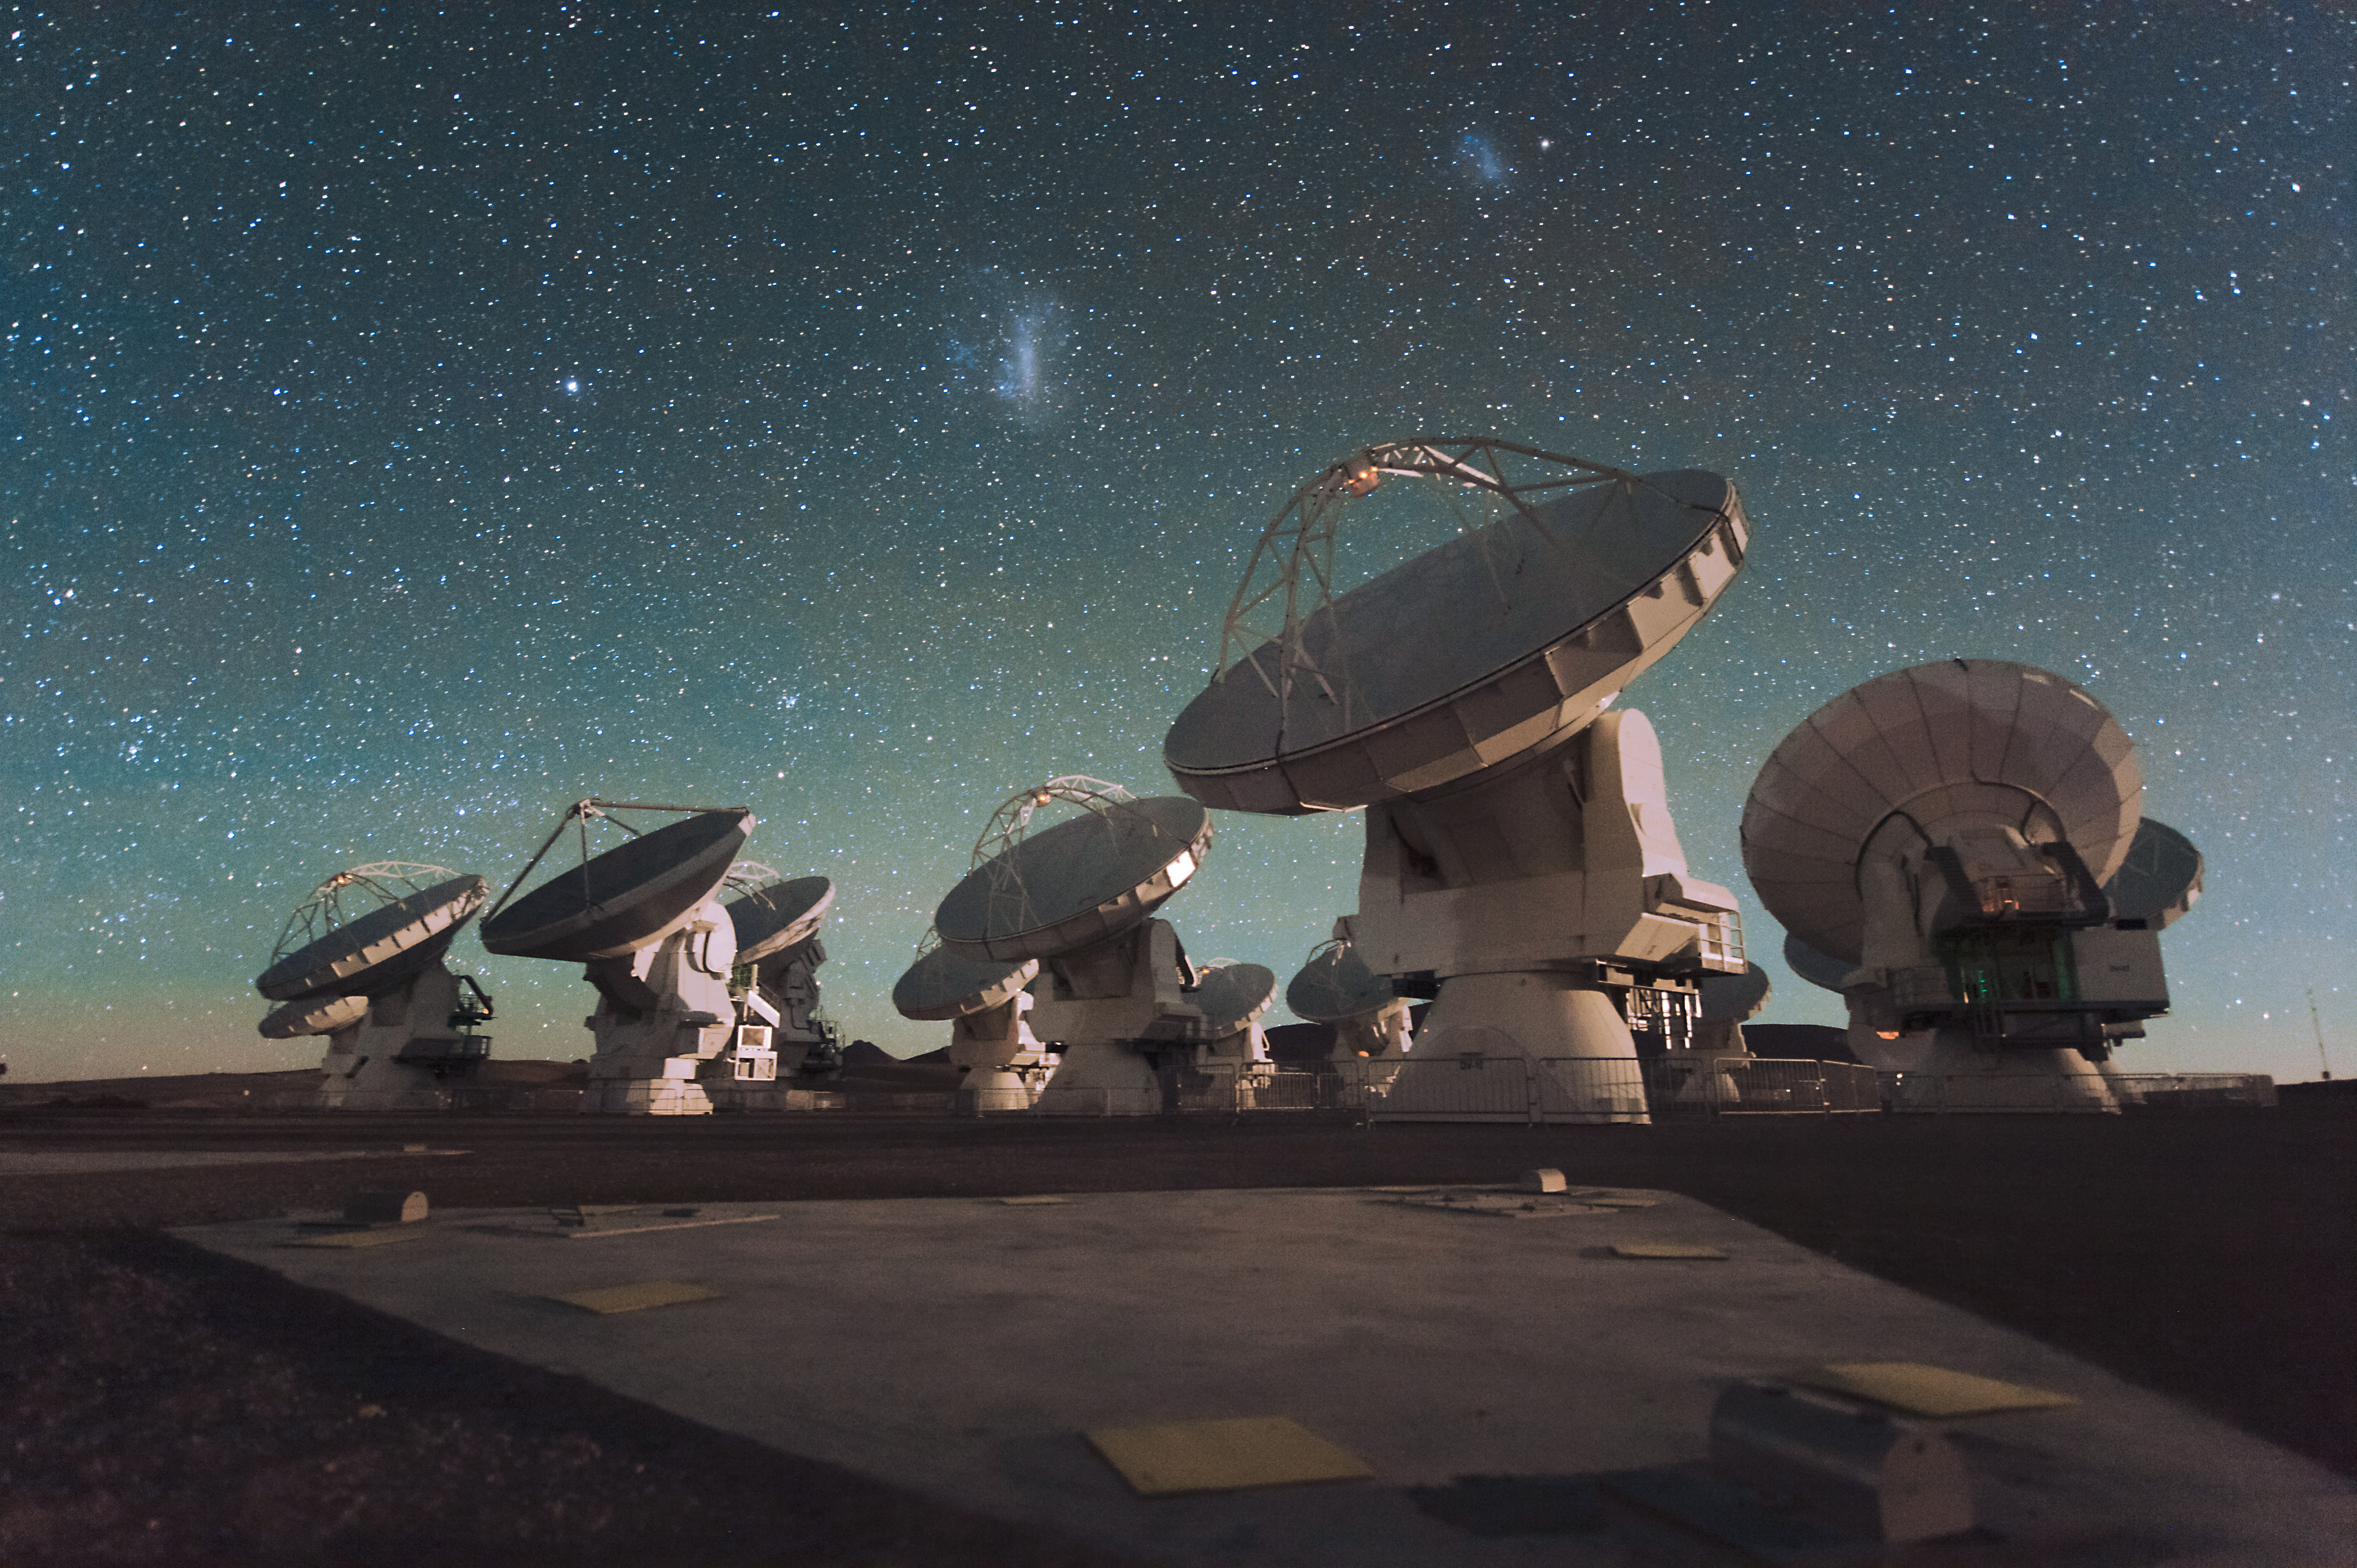

The Atacama Large Millimeter/submillimeter Array (ALMA) by night

Antennas of ALMA, on the Chajnantor Plateau in the Chilean Andes. The Large and Small Magellanic Clouds, two companion galaxies to our own Milky Way galaxy, can be seen as bright smudges in the night sky, in the center of the photograph.

Credit: C. Malin (ESO)